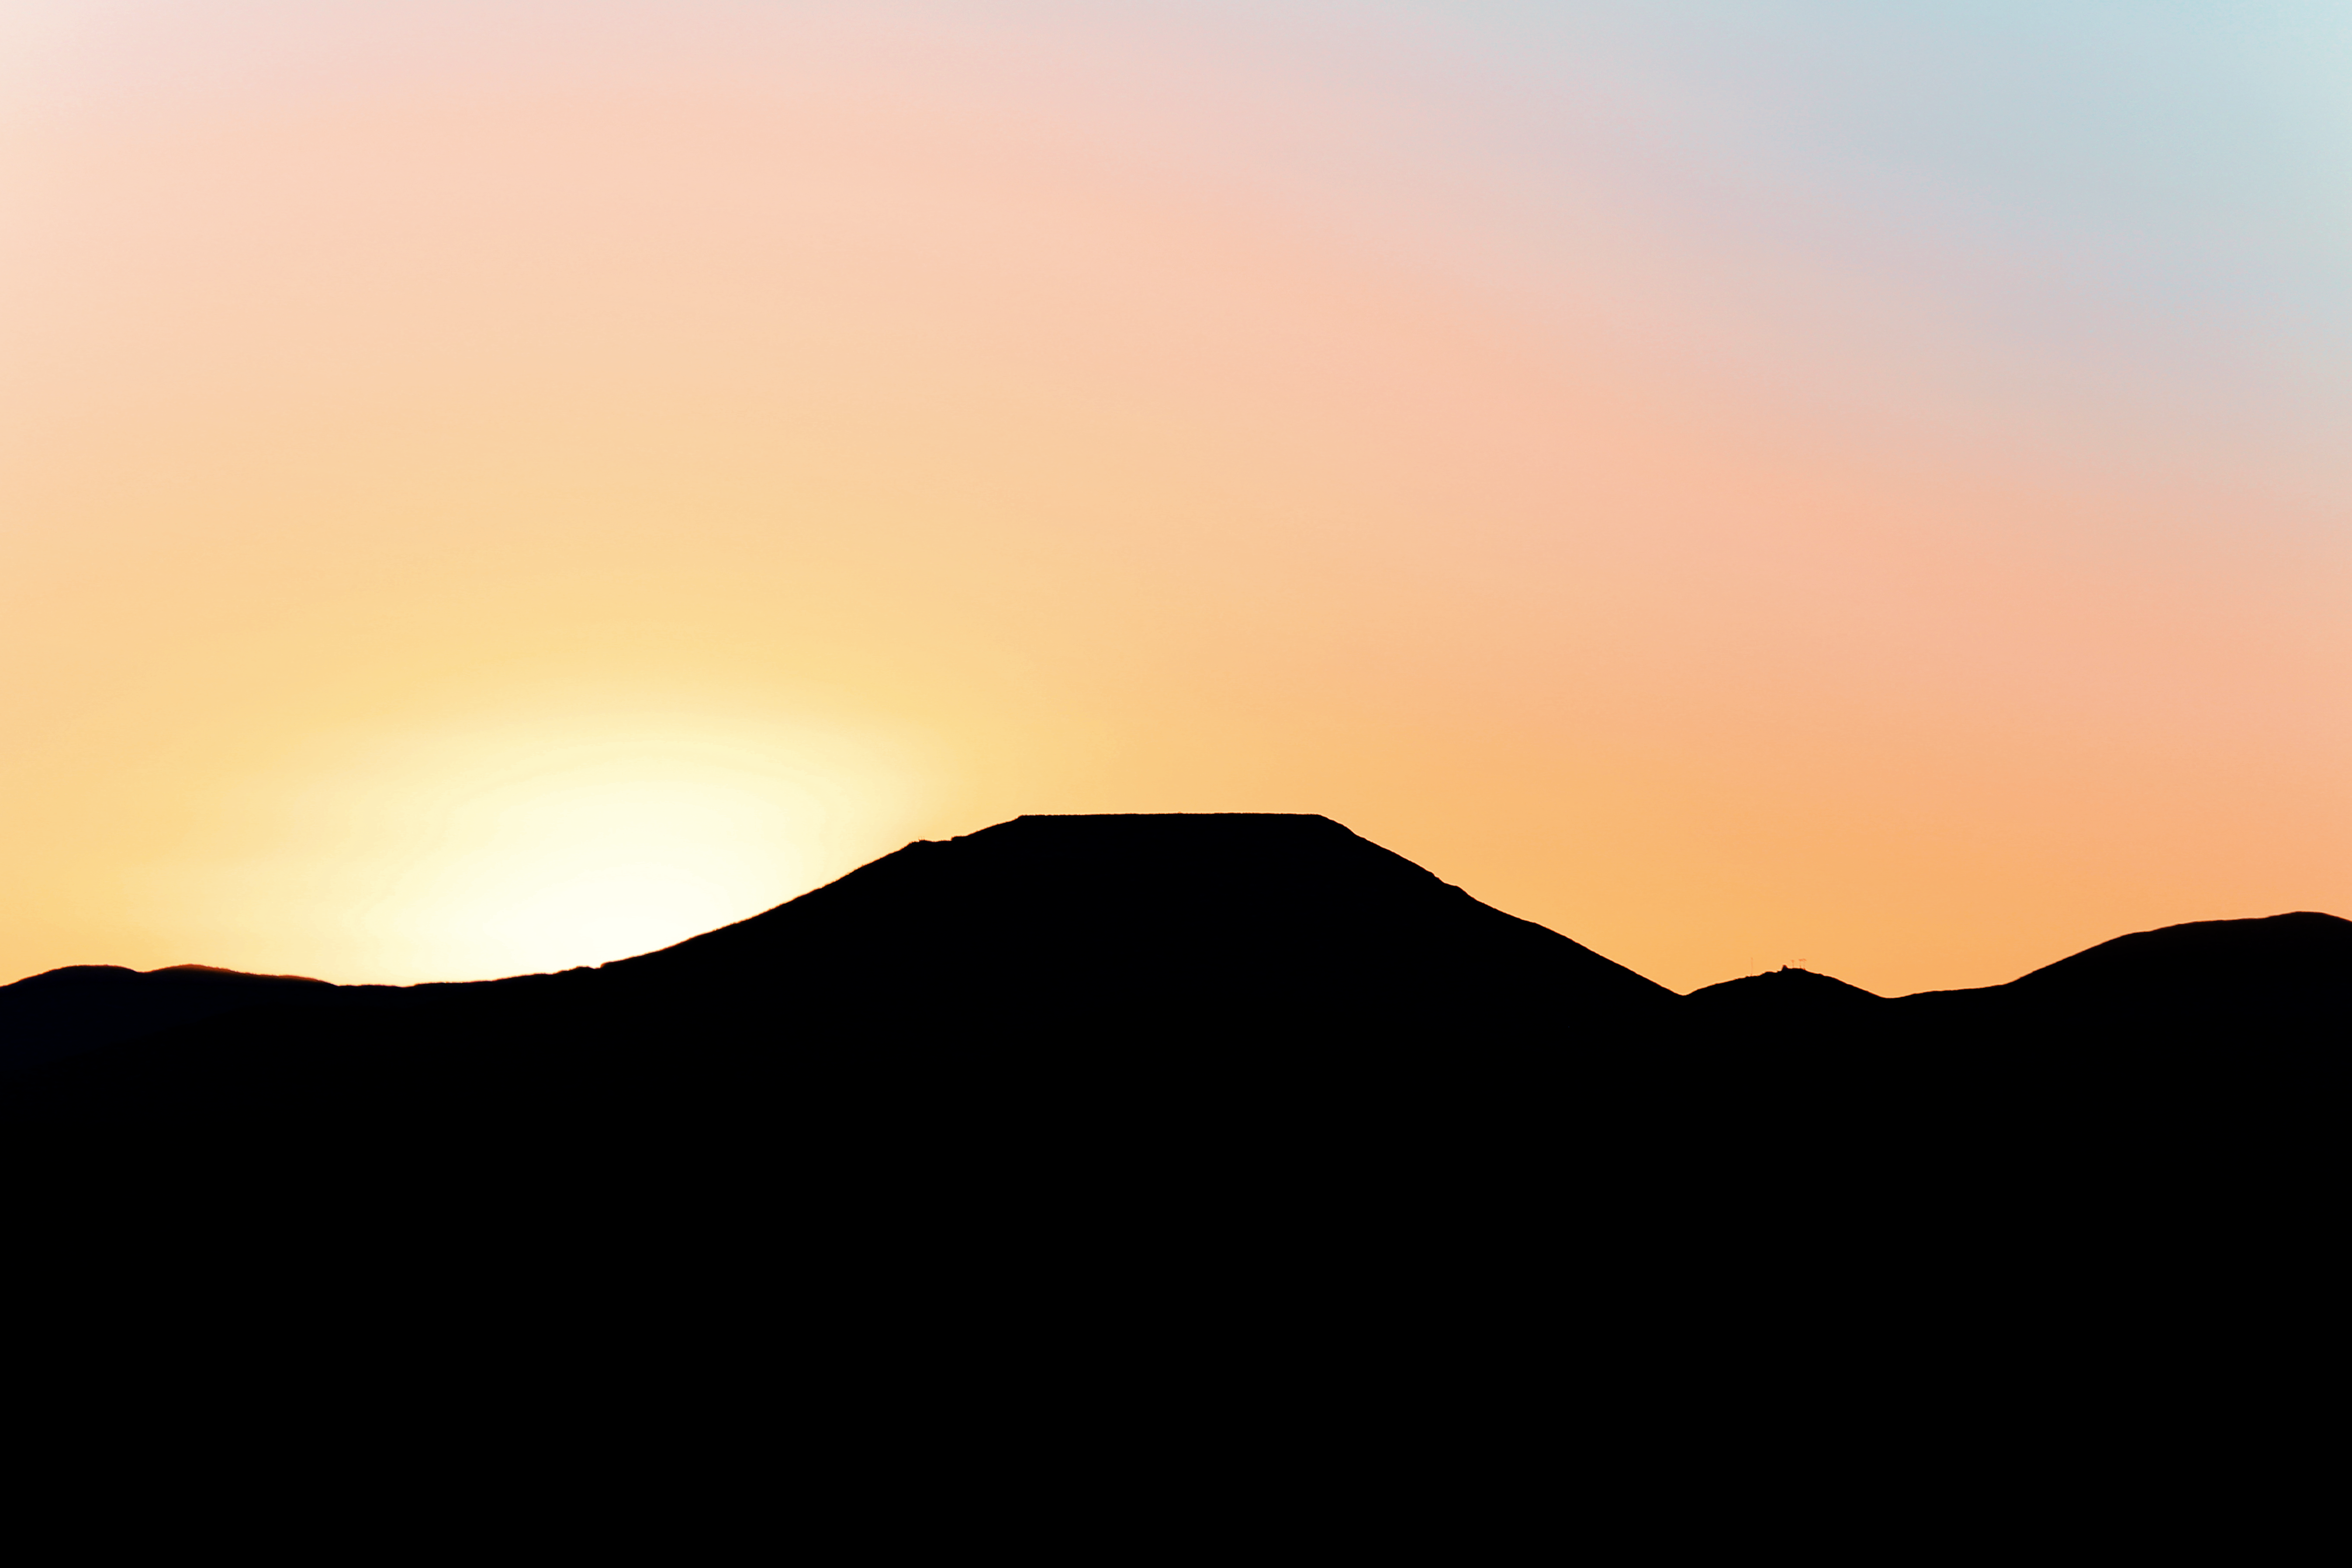

Sunrise at Cerro Armazones

The Sun rises behind Cerro Armazones, the future home of the Extremely Large Telescope (ELT). The ELT, with its 39-metre diameter mirror, will be the the world’s biggest eye on the sky.

Cerro Armazones is located in the Chilean desert, near ESO's Paranal Observatory — the site of the Very Large Telescope (VLT).

Credit: ESO/F. Char